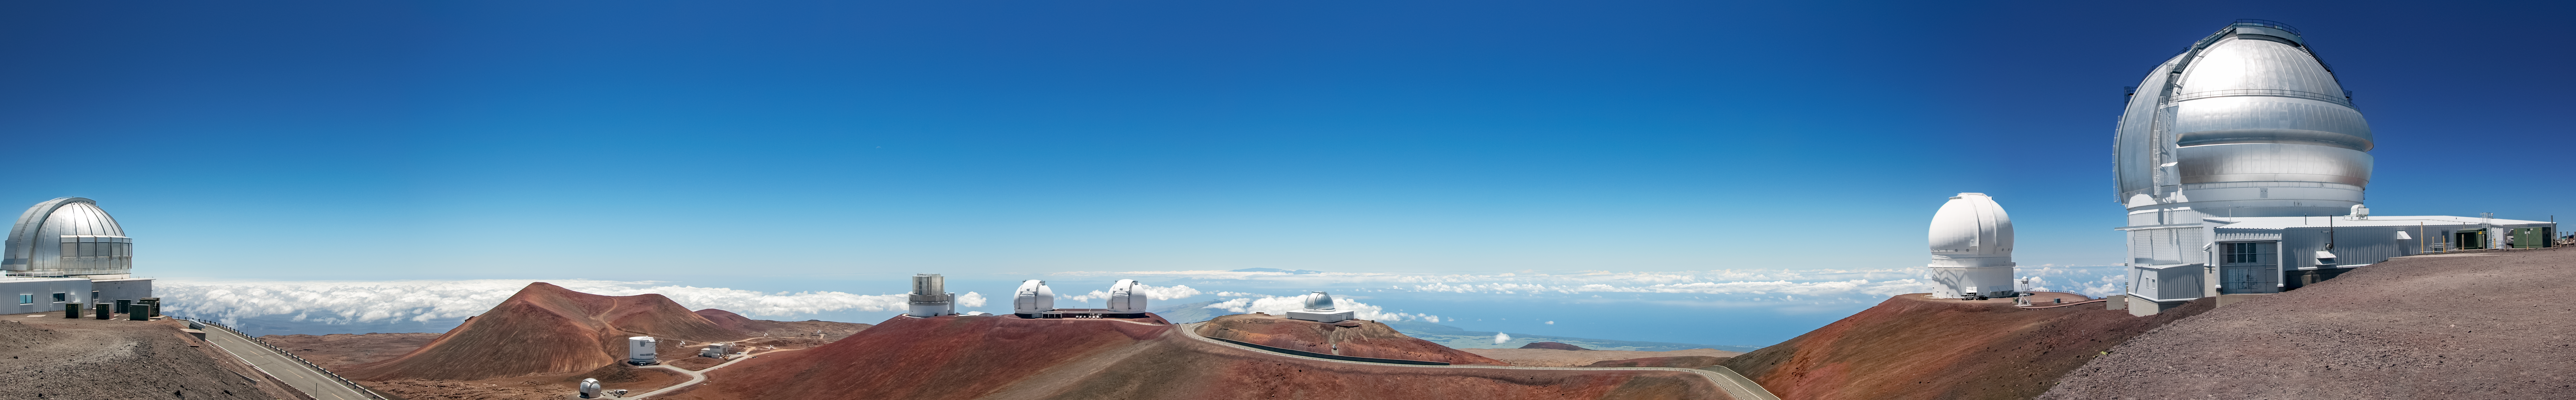

Maunakea summit ridge - no clouds

This image shows a view of the summit area ridge of maunakea. Telescopes from left to right: UKIRT, CSO & Subilimieater Array (in the vally bellow), Subaru, Keck I & II, NASA IRTF, CFHT and Gemini North. Gemini North is part of the International Gemini Observatory, a program of NSF NOIRLab.

Credit: NOIRLab/AURA/NSF/J. Pollard